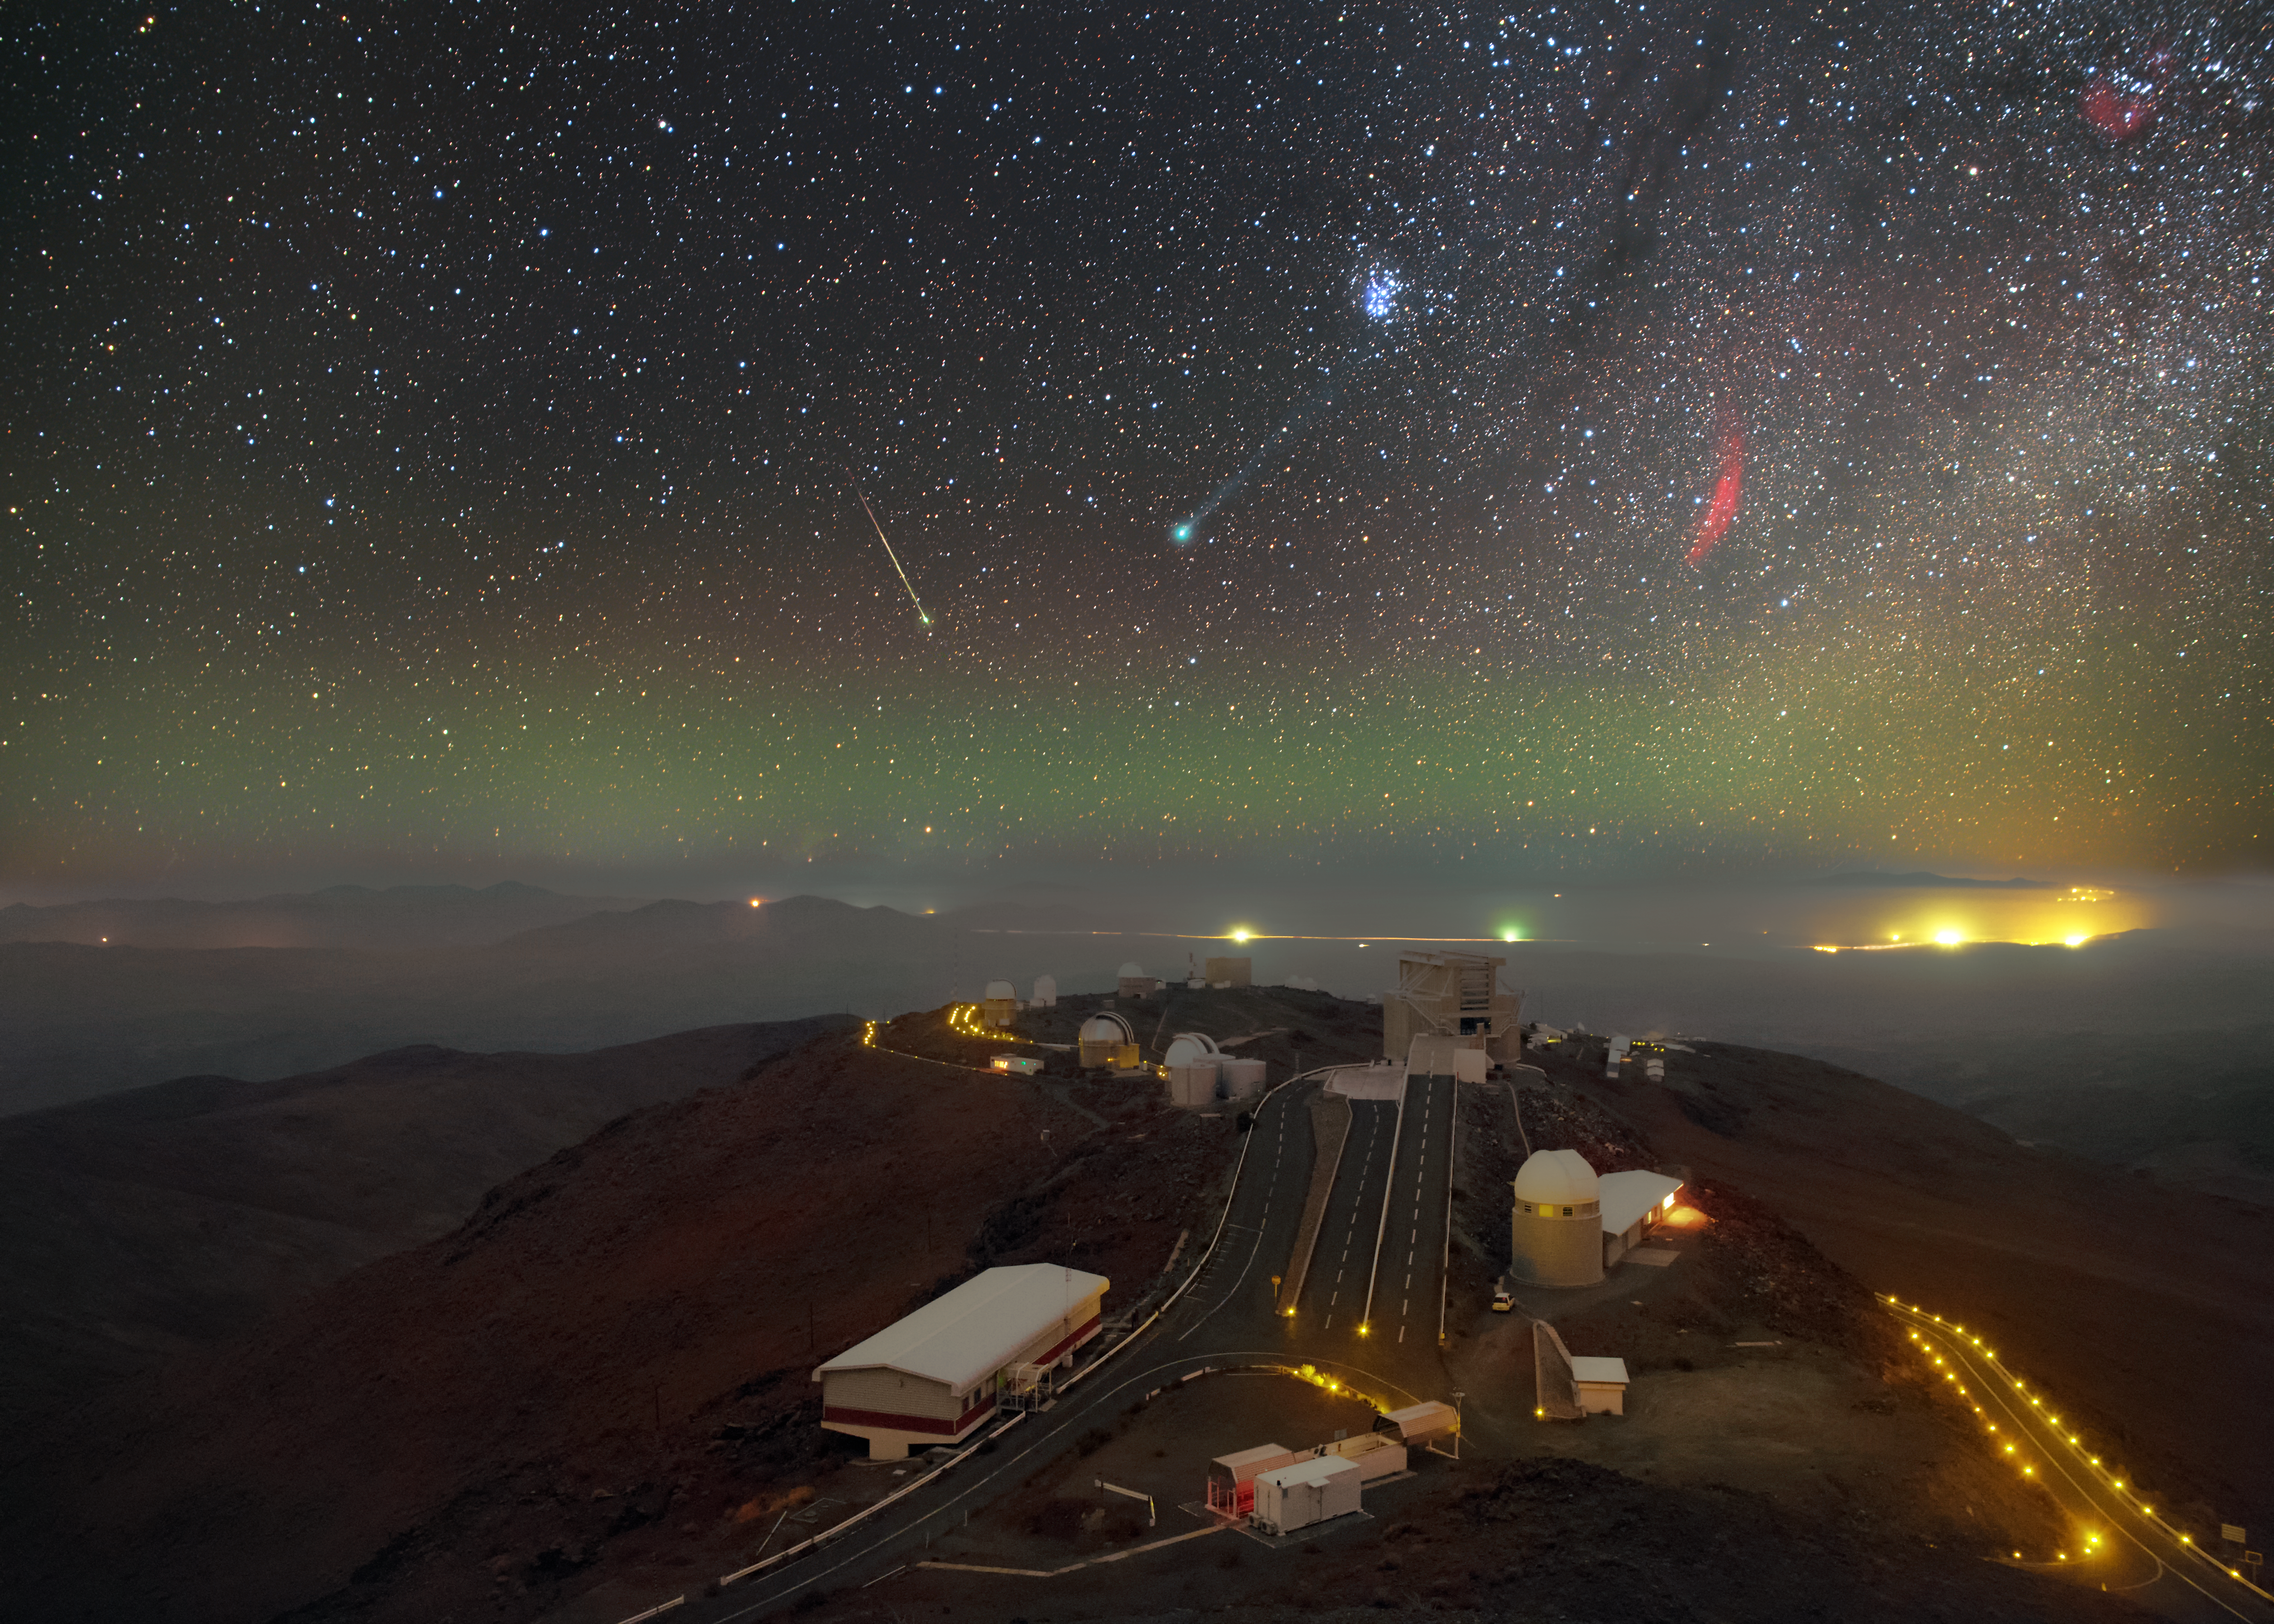

Celestial nomad takes centre stage

In this new ESO image, nightfall raises the curtain on a theatrical display taking place in the cloudless skies over La Silla.

In a scene humming with activity, the major players captured here are Comet Lovejoy, glowing green in the centre of the image; the Pleiades above and to the right; and the California Nebula, providing some contrast in the form of a red arc of gas directly to the right of Lovejoy.

A meteor adds its own streak of light to the scene, seeming to plunge into the hazy pool of green light collecting along the horizon.

The telescopes of La Silla provide an audience for this celestial performance, and a thin shroud of low altitude cloud clings to the plain below the observatory streaked by the Panamericana Highway.

Comet Lovejoy’s long tail is being pushed away from the comet by the solar wind. Carbon compounds that have been excited by ultraviolet radiation from the Sun give it its striking green hue.

This is the first time the comet has passed through the inner Solar System and ignited so spectacularly in over 11 000 years. Its highly elliptical orbit about the Sun — adjusted slightly due to meddling planets — means that it will not grace our skies for another 8000 years once it has rounded the Sun and begun its lonely voyage back into the cold outer regions of the Solar System.

This image was taken by ESO Photo Ambassador Petr Horálek during a visit to La Silla in January 2015. The sky in this image was captured with a series of long exposures, resulting in the wonderful vista of the comet in the sky. However, the bottom half uses only one of these exposures in order to retain the sharpness of the La Silla landscape.

Credit: P. Horálek/ESO